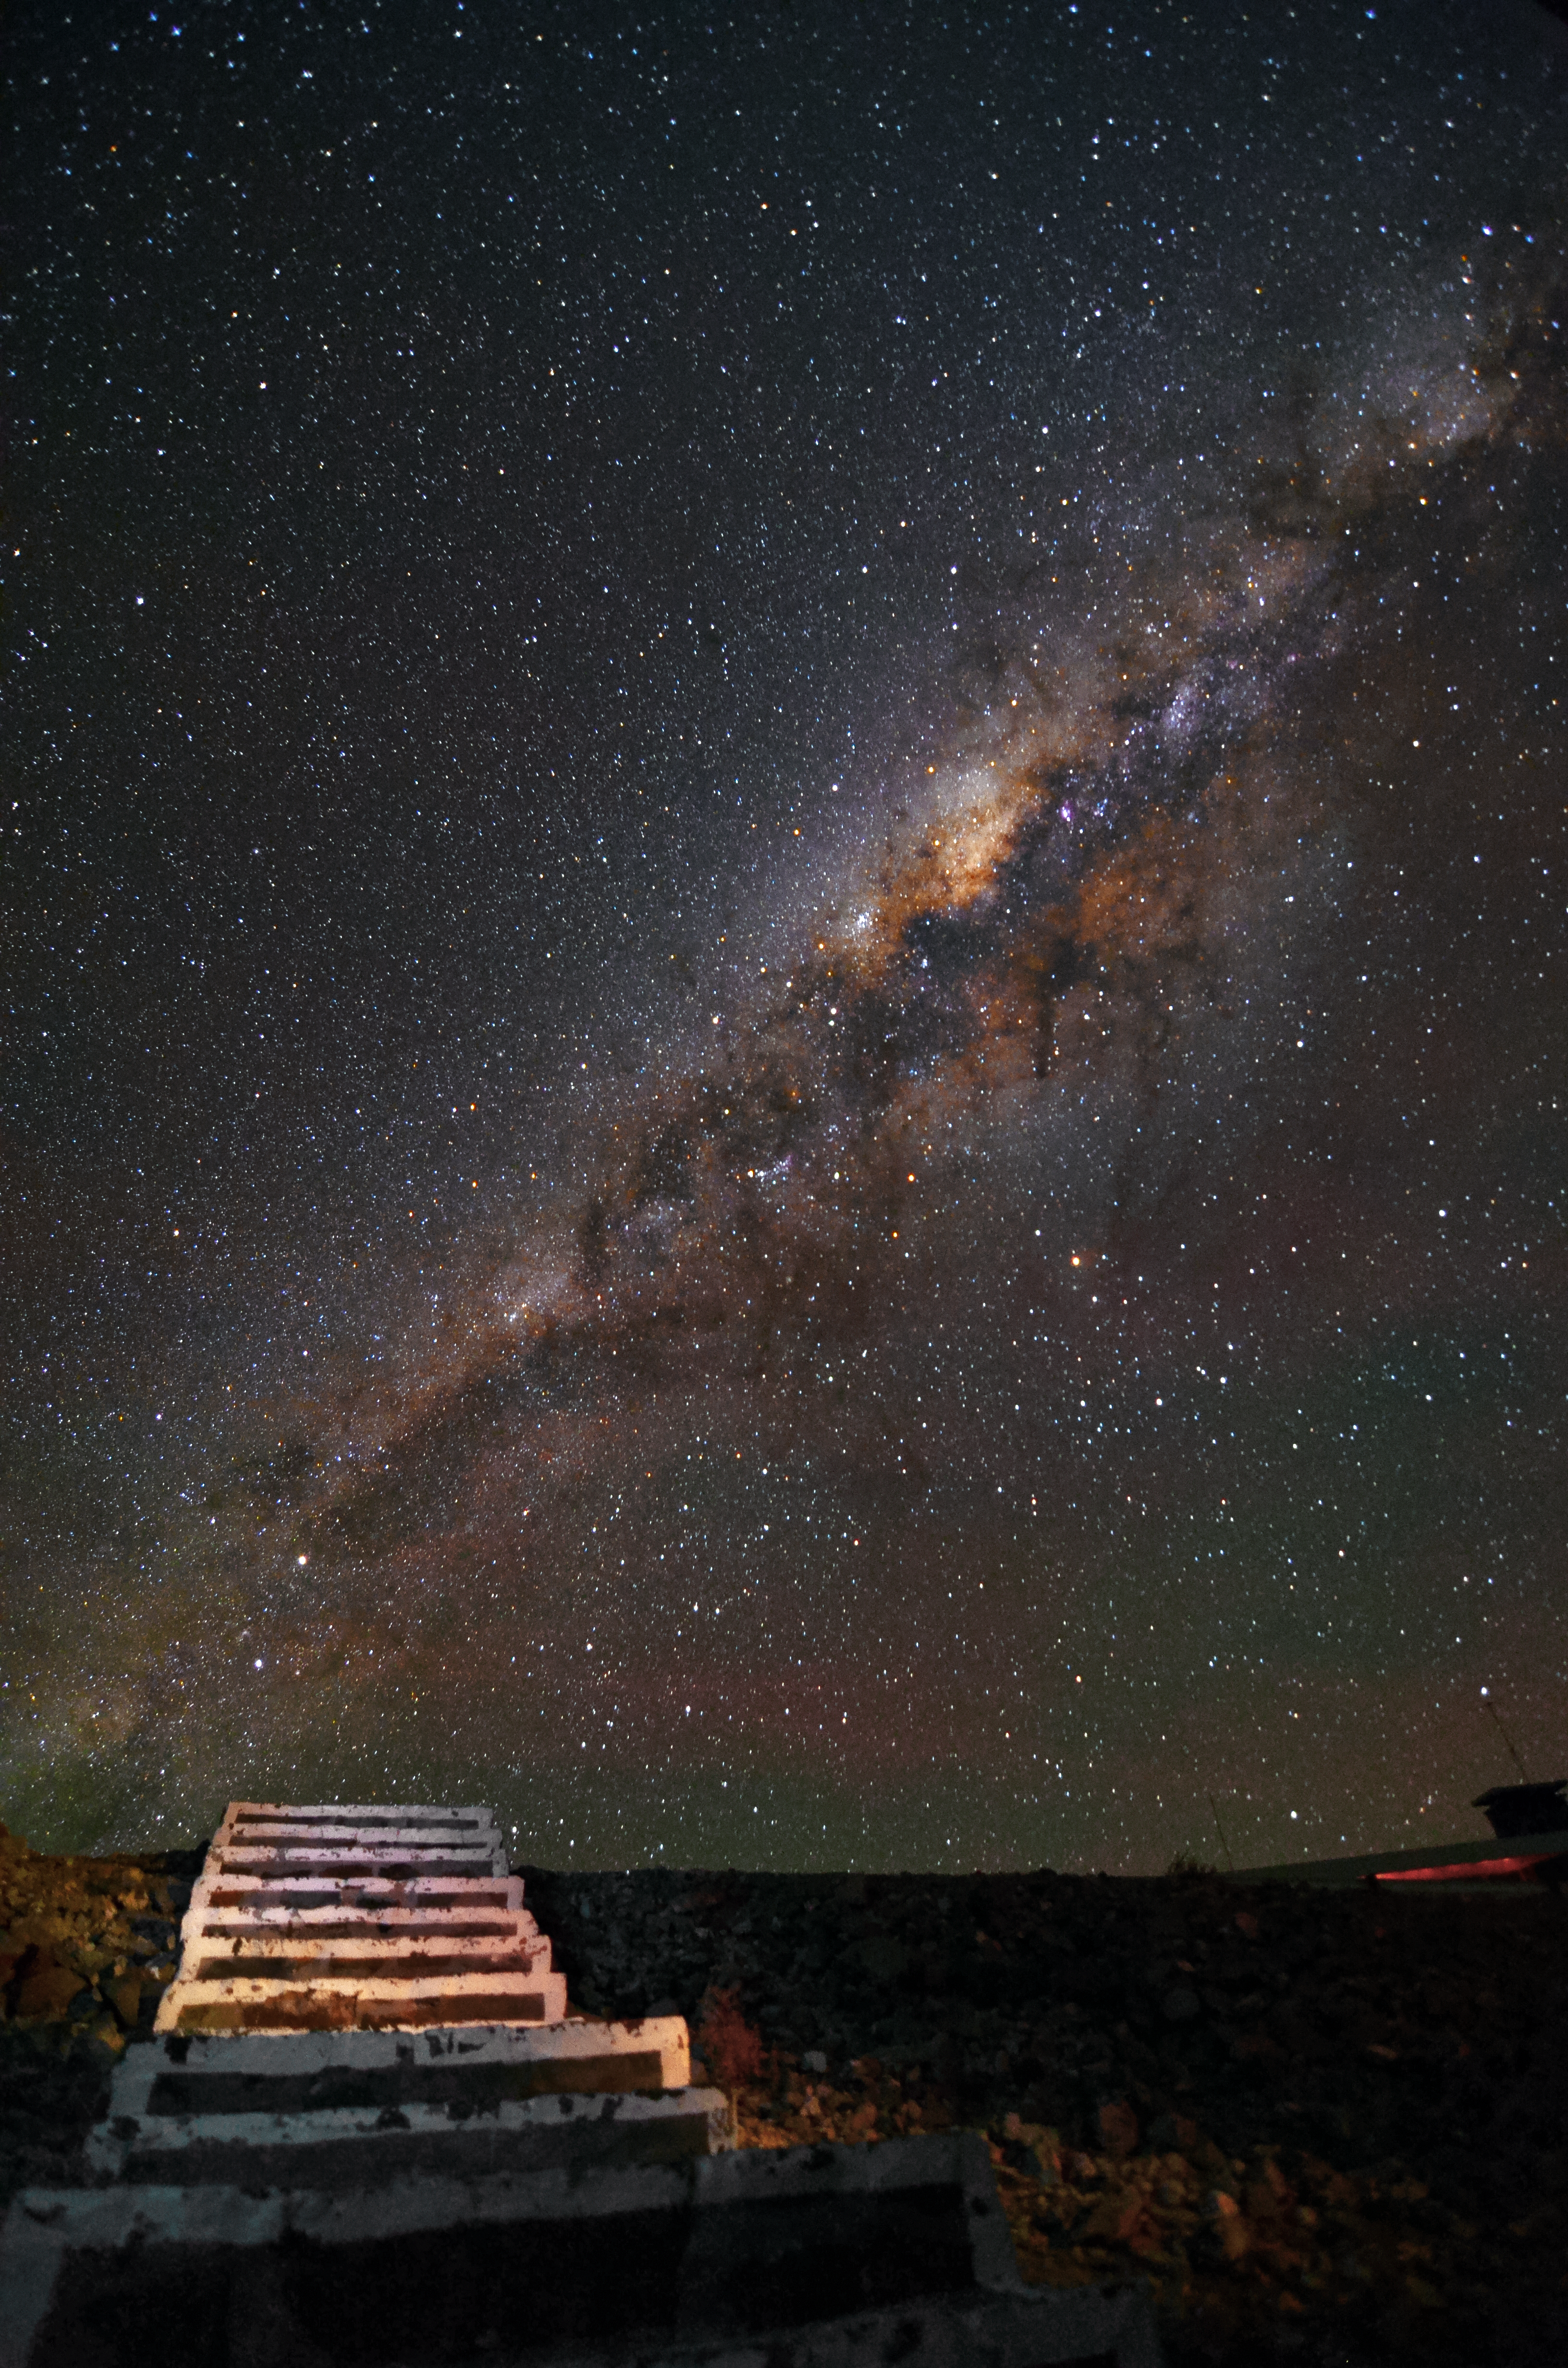

Stairway to the skies

These stairs at the La Silla Observatory seem to lead directly into the night sky and high up to the lane of the Milky Way, which is visible above.

Credit: G. Lambert/ESO